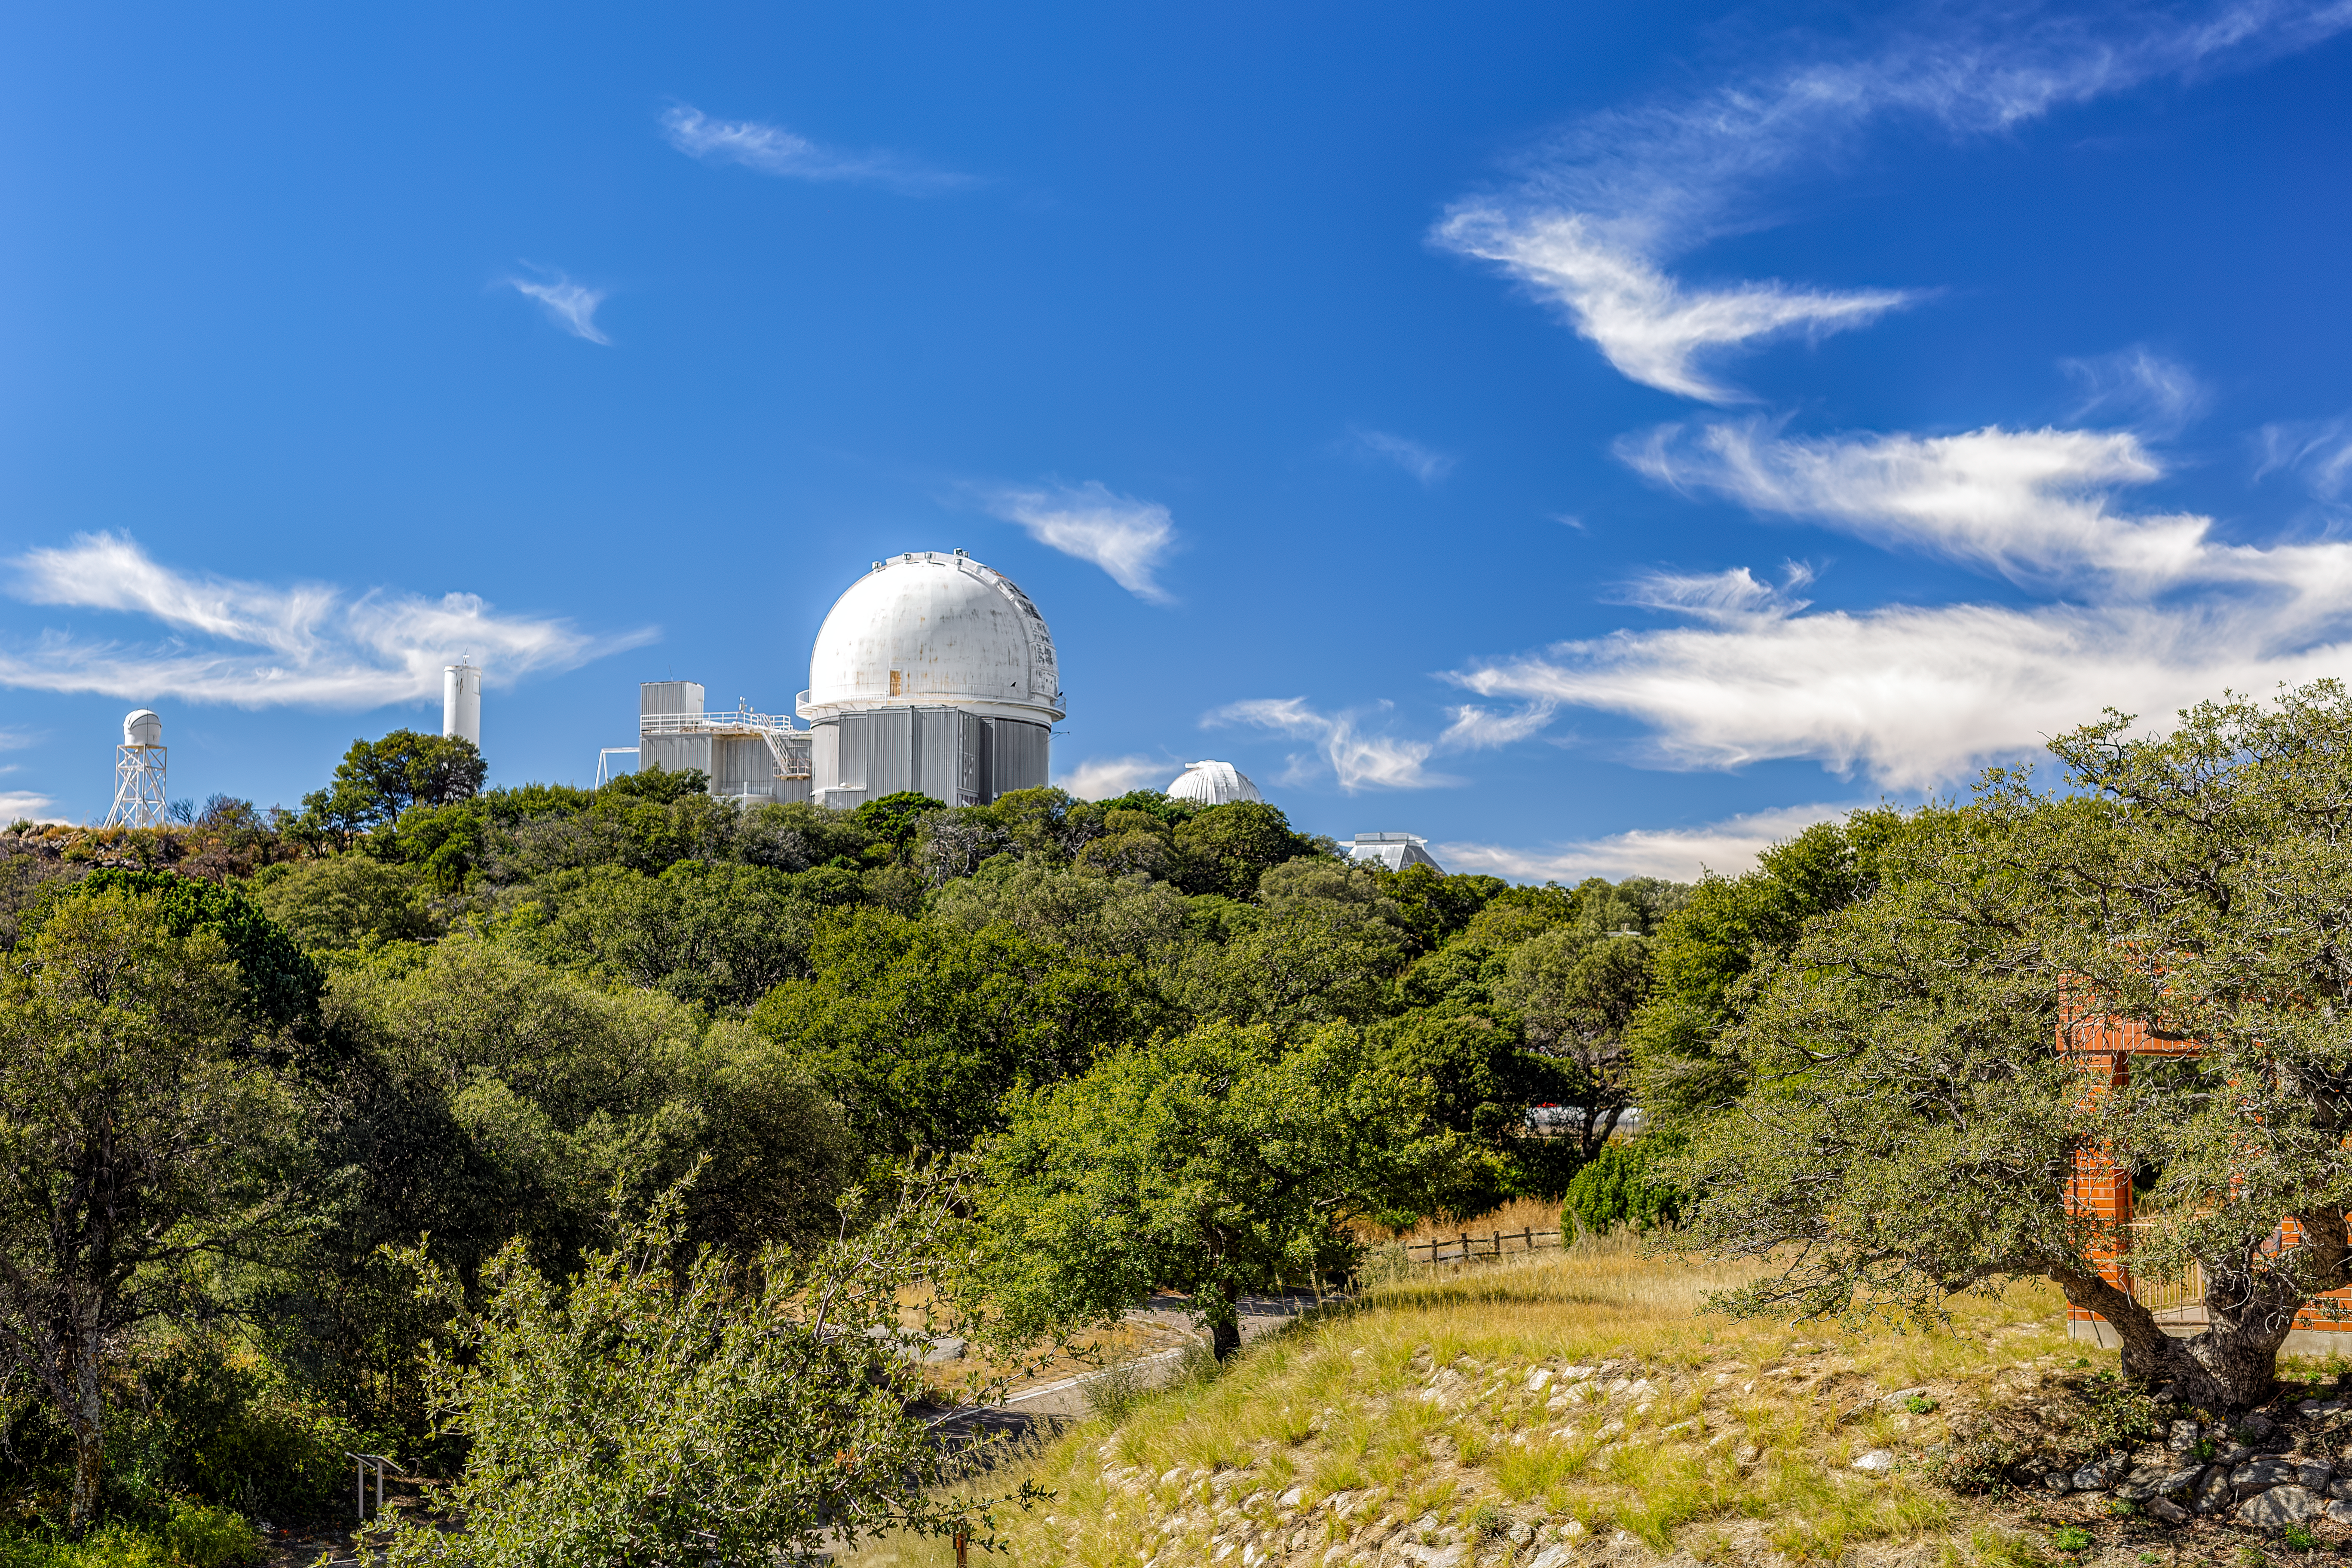

A Sunny Day at KPNO

The lush greenery of Kitt Peak National Observatory on a sunny day, with the KPNO 2.1-meter Telescope visible in the background.

Credit: KPNO/NOIRLab/NSF/AURA/P. Horálek